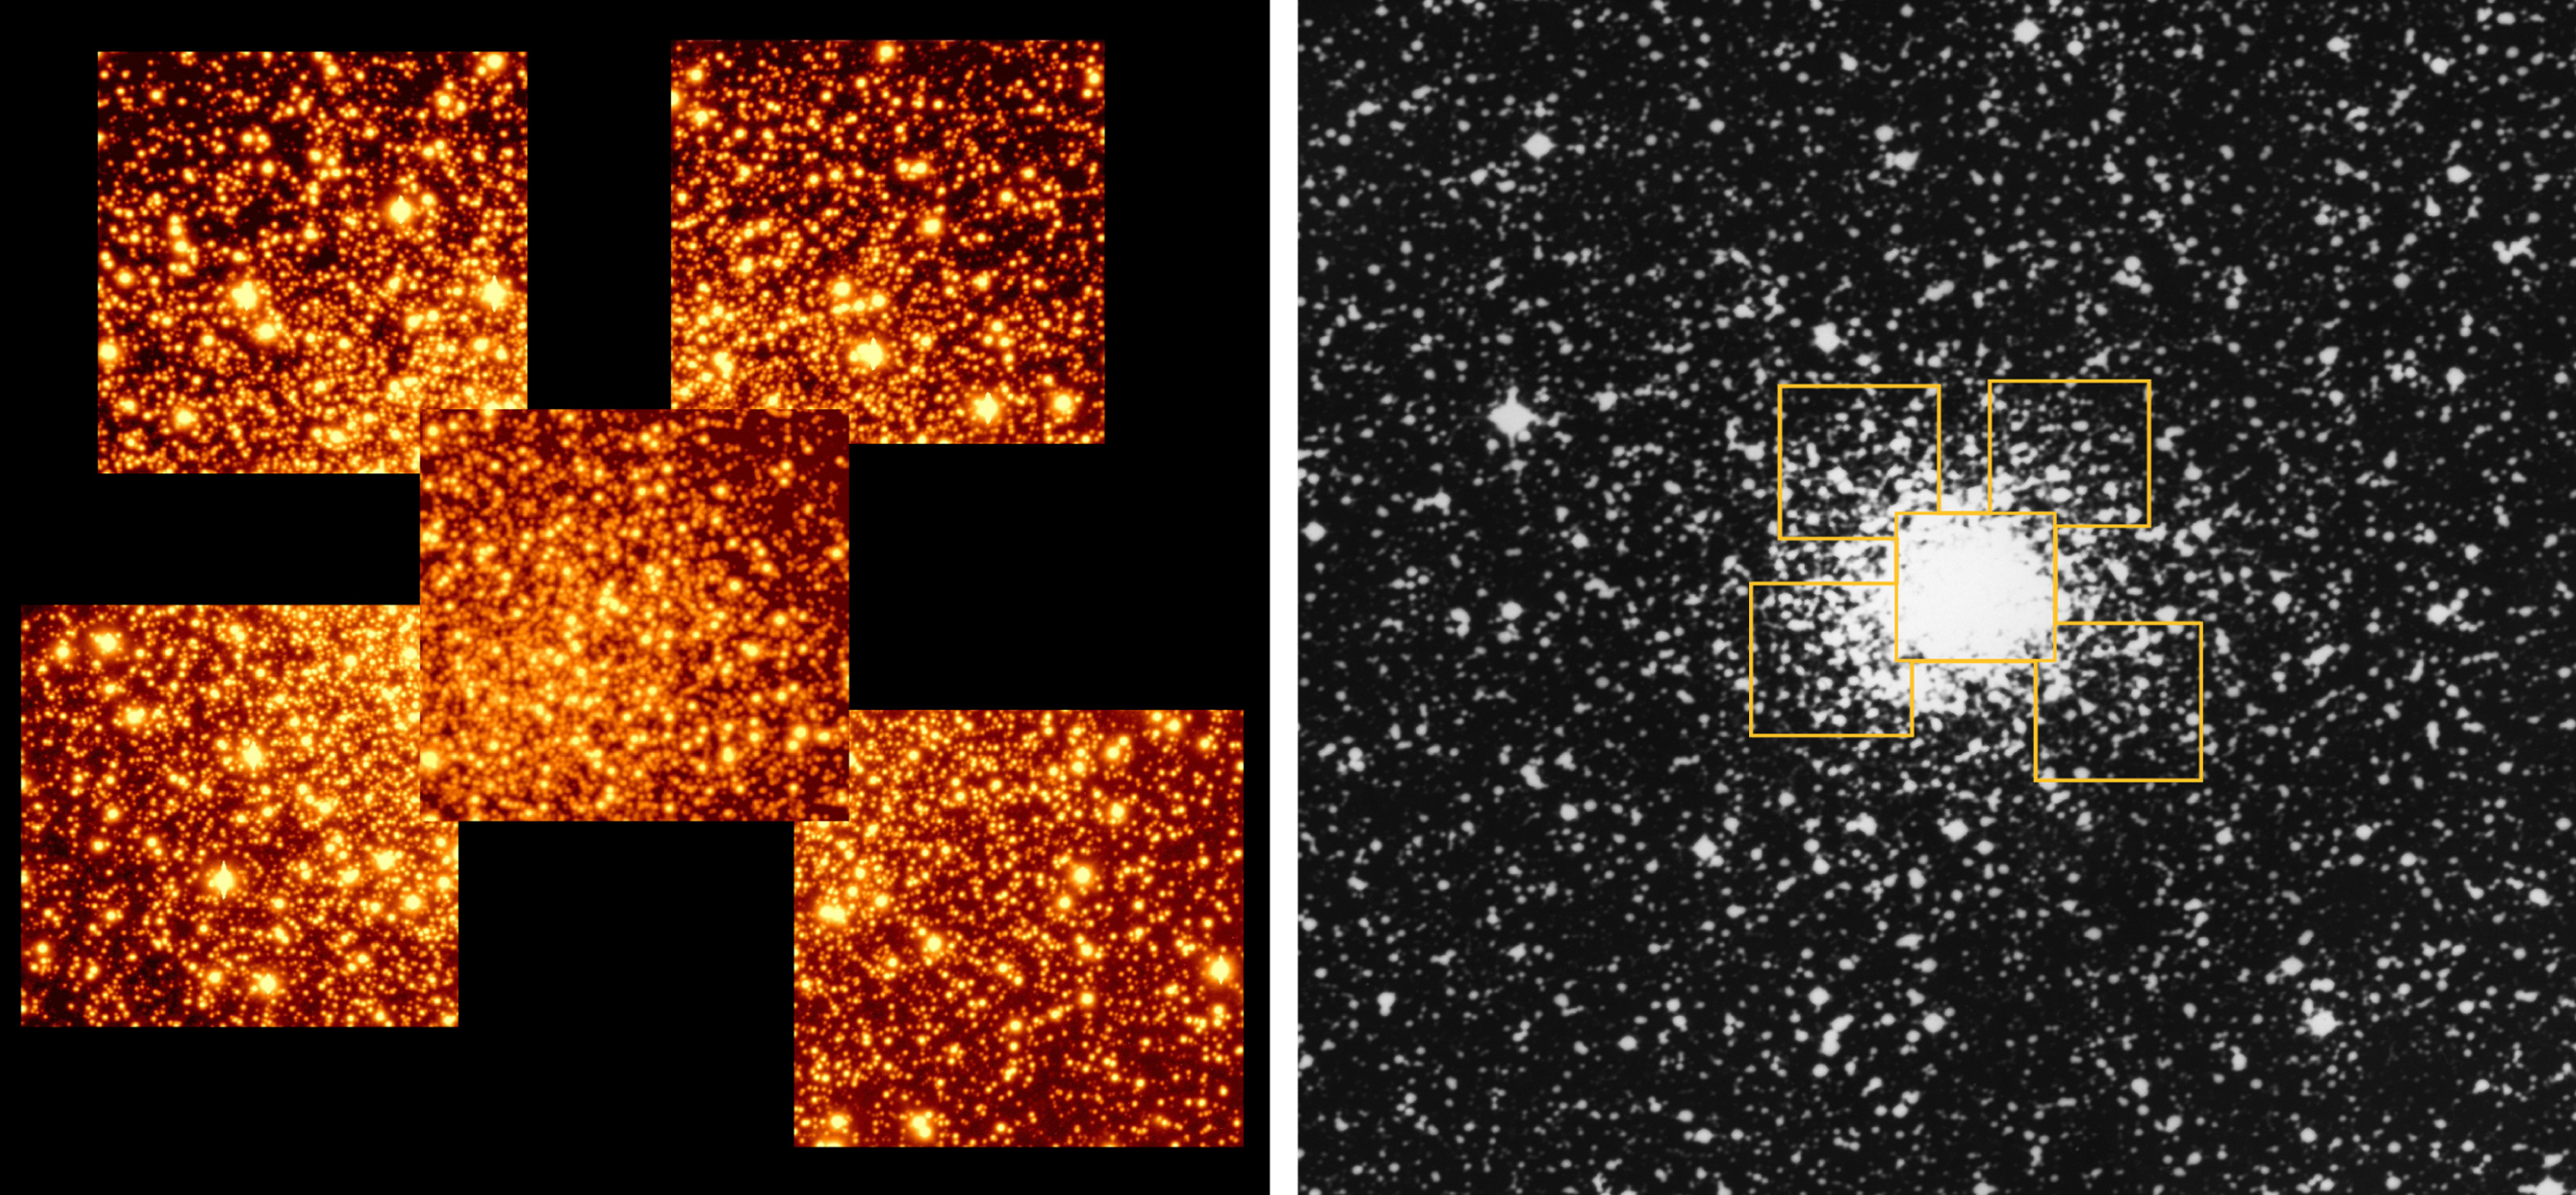

Globular Cluster NGC 6712

The globular cluster NGC 6712 and its surroundings. The image to the left shows the five fields that were extensively observed with the VLT Test Camera on 23 August 1998, within the VLT UT1 Science Verification Programme. The reproduction is based on 15-min CCD exposures through an optical filter, transmitting red light (wavelength approx. 700 nm). The photo to the right has been reproduced from a photographic plate obtained with the UK 48-inch Schmidt telescope (Coonabarabran, NSW, Australia) during a survey of the southern sky. It shows this globular cluster in a rich stellar field, just south of the galactic plane. Each of the five VLT fields measures about 1.5 arcmin on a side, or about 10 light-years at the distance of the cluster. The Schmidt field, in which the outline of the VLT fields is indicated, covers about 12 x 12 square arcmin. North is up and East is left.

Credit: ESO